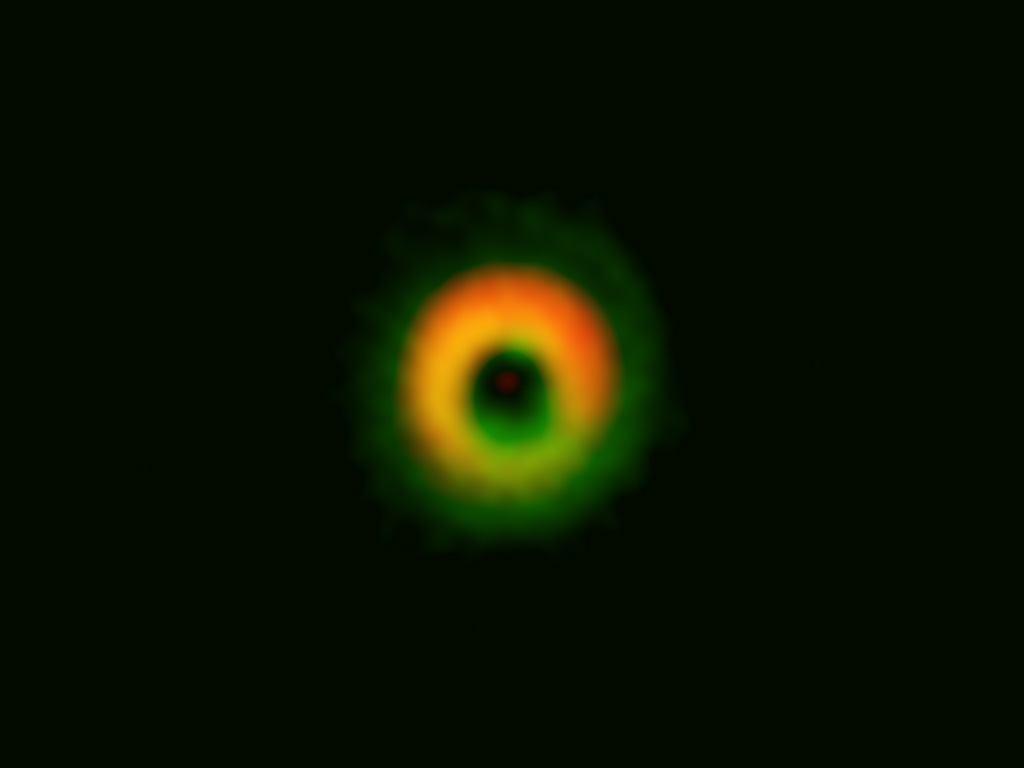

Formation Site of a Giant Planetary System 2

Disk around HD142527 observed by ALMA. The color assignment is the same as Figure 1.

Credit: ALMA (ESO/NAOJ/NRAO), Fukagawa et al